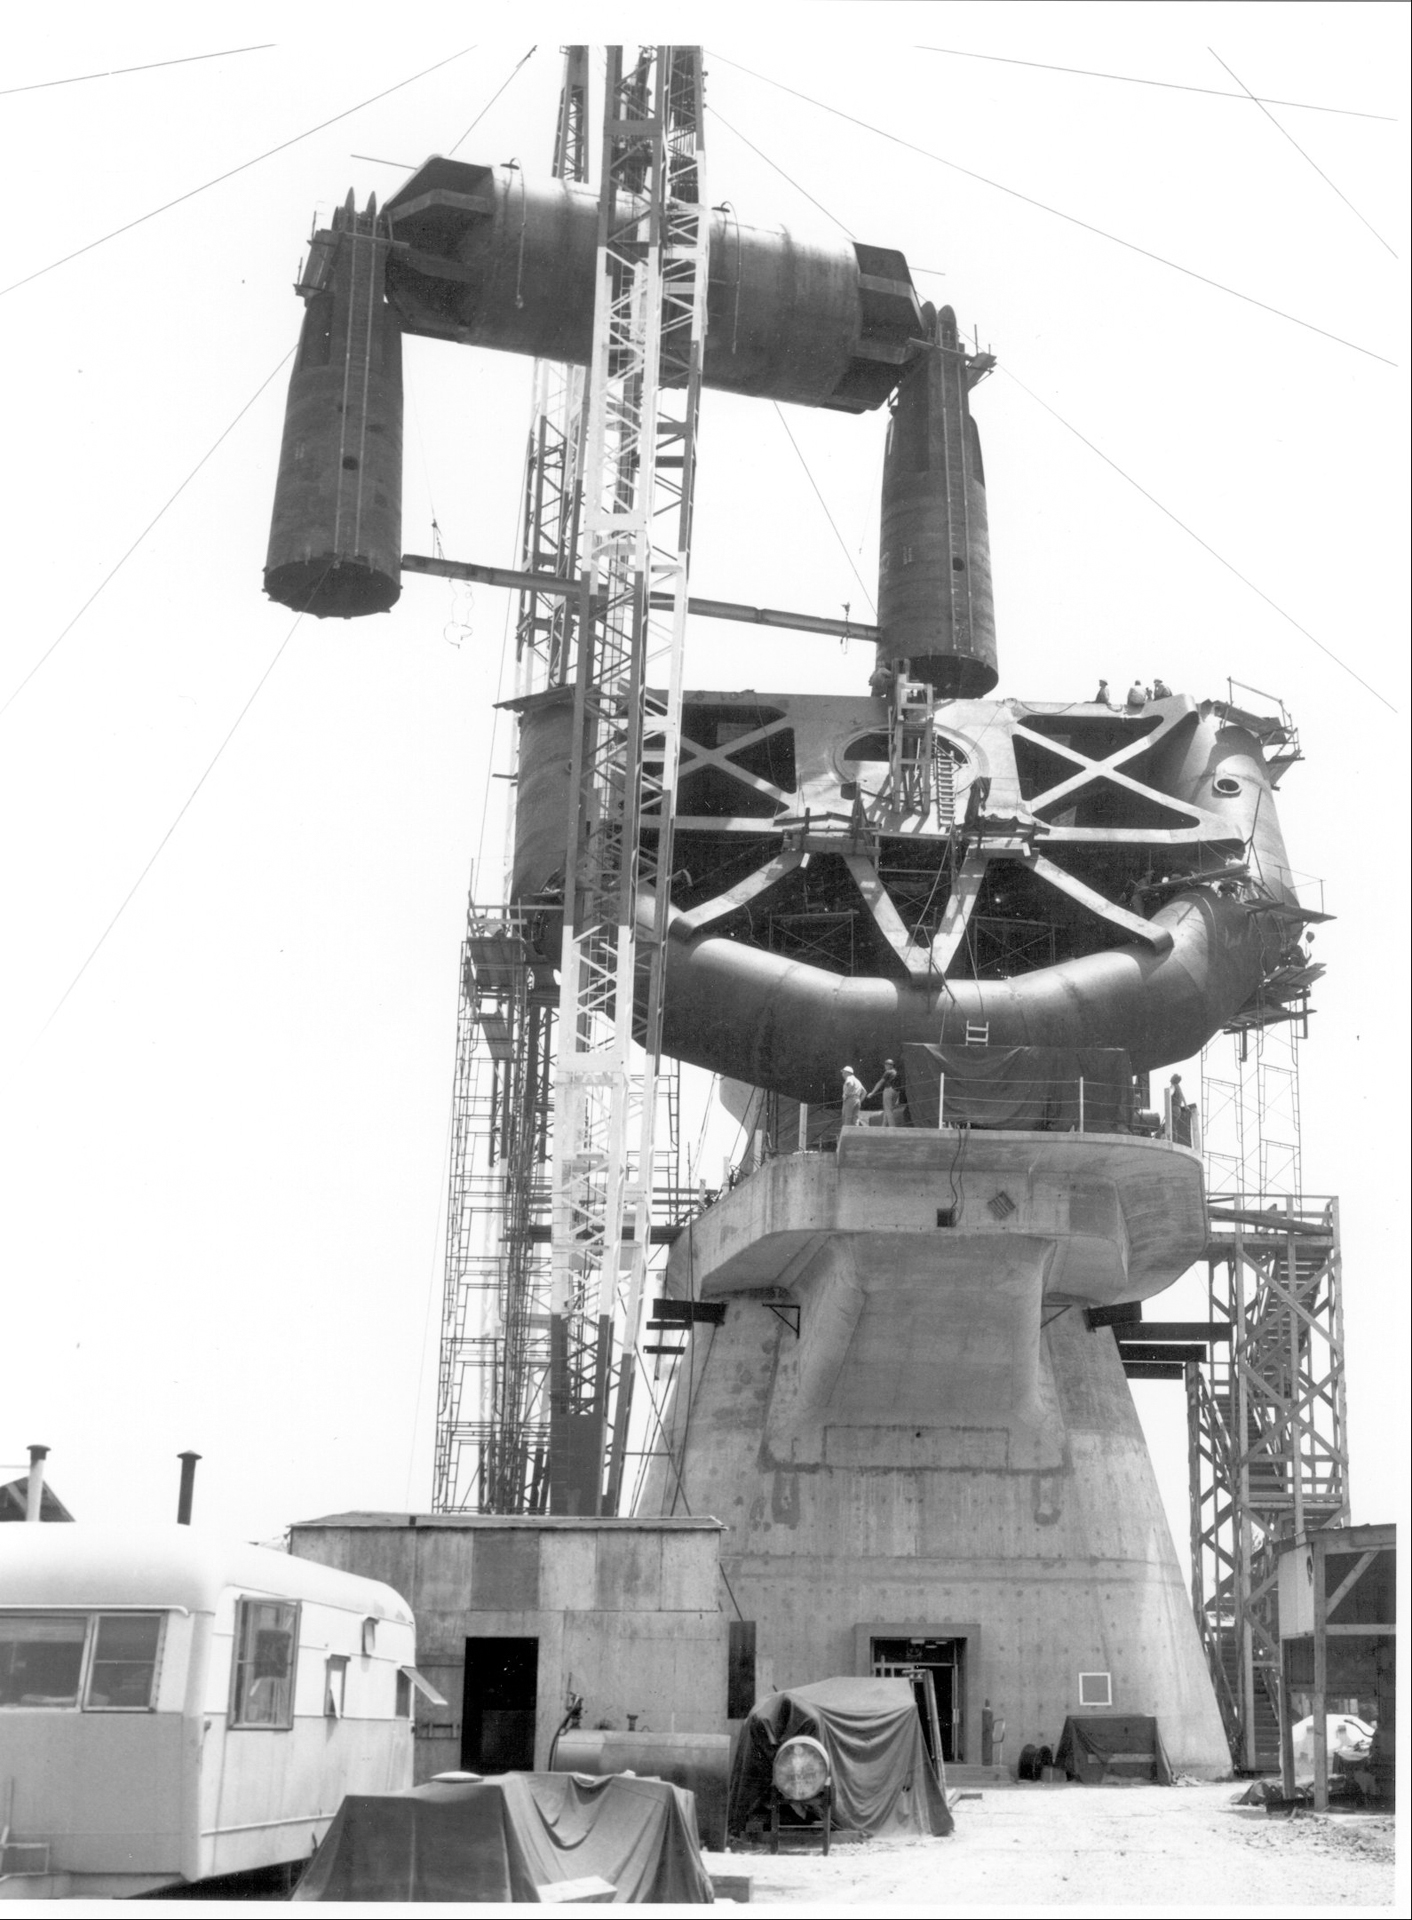

Connecting the Yoke

Although fitted on the ground, the nearly 3 million pound yoke of our 140-foot dish telescope could not be lifted into place fully assembled. The yoke supports the telescope's tilt axis and keeps the giant 43-meter dish telescope balanced as it arcs across the sky. Pacific Crane and Rigging Company completing the finalassembly of the yoke components (made by Sun Shipbuilding) to the hub section (built and machined by Westinghouse). The hub section consists of a 3.5% nickel steel casting welded to 6 inch, A 201 plate for a finished machined weight of 190 tons. When completed the entire yoke is a single weldment, all welds inspected by radiograph.

Credit: NRAO/AUI/NSF